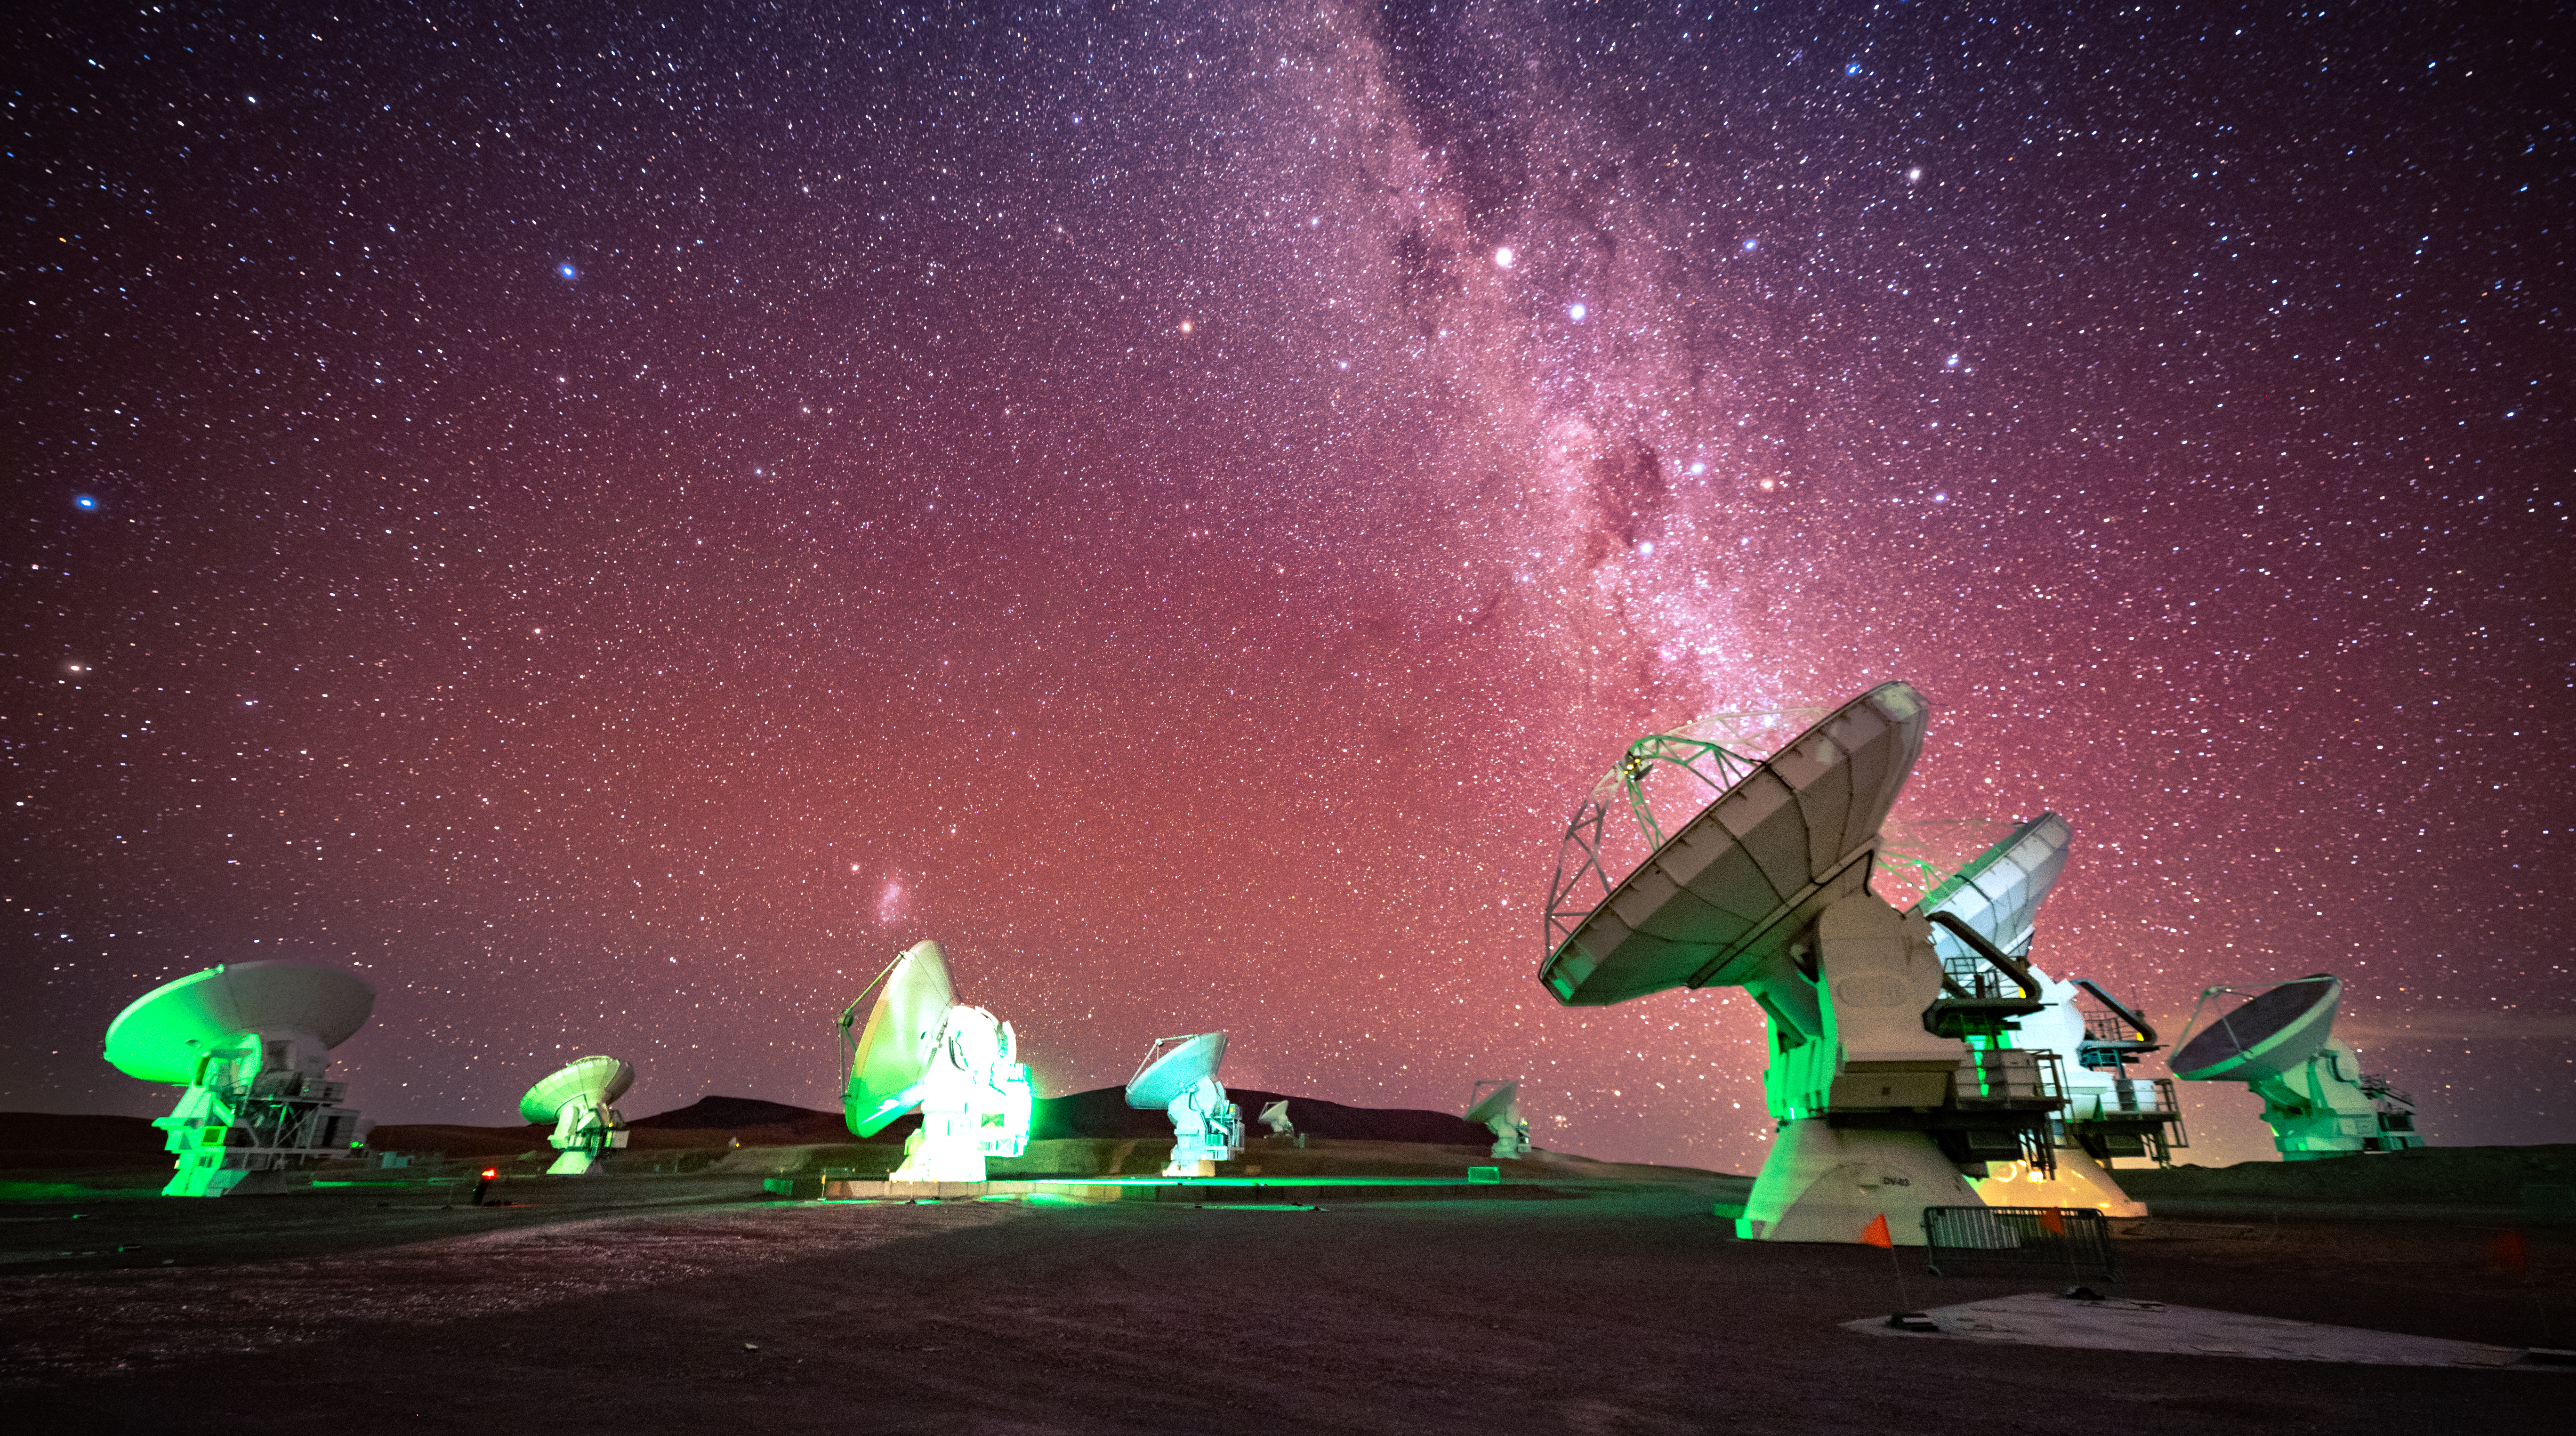

Green ALMA, Pink Milky Way

The astro-modified camera used to take this photo lets in the hydrogen alpha light that is normally filtered out. This modification makes the camera more sensitive to the red end of the electromagnetic spectrum, thus giving a pink tint to the sky.

Credit: NSF/ AUI/ NSF NRAO/ B.Foott